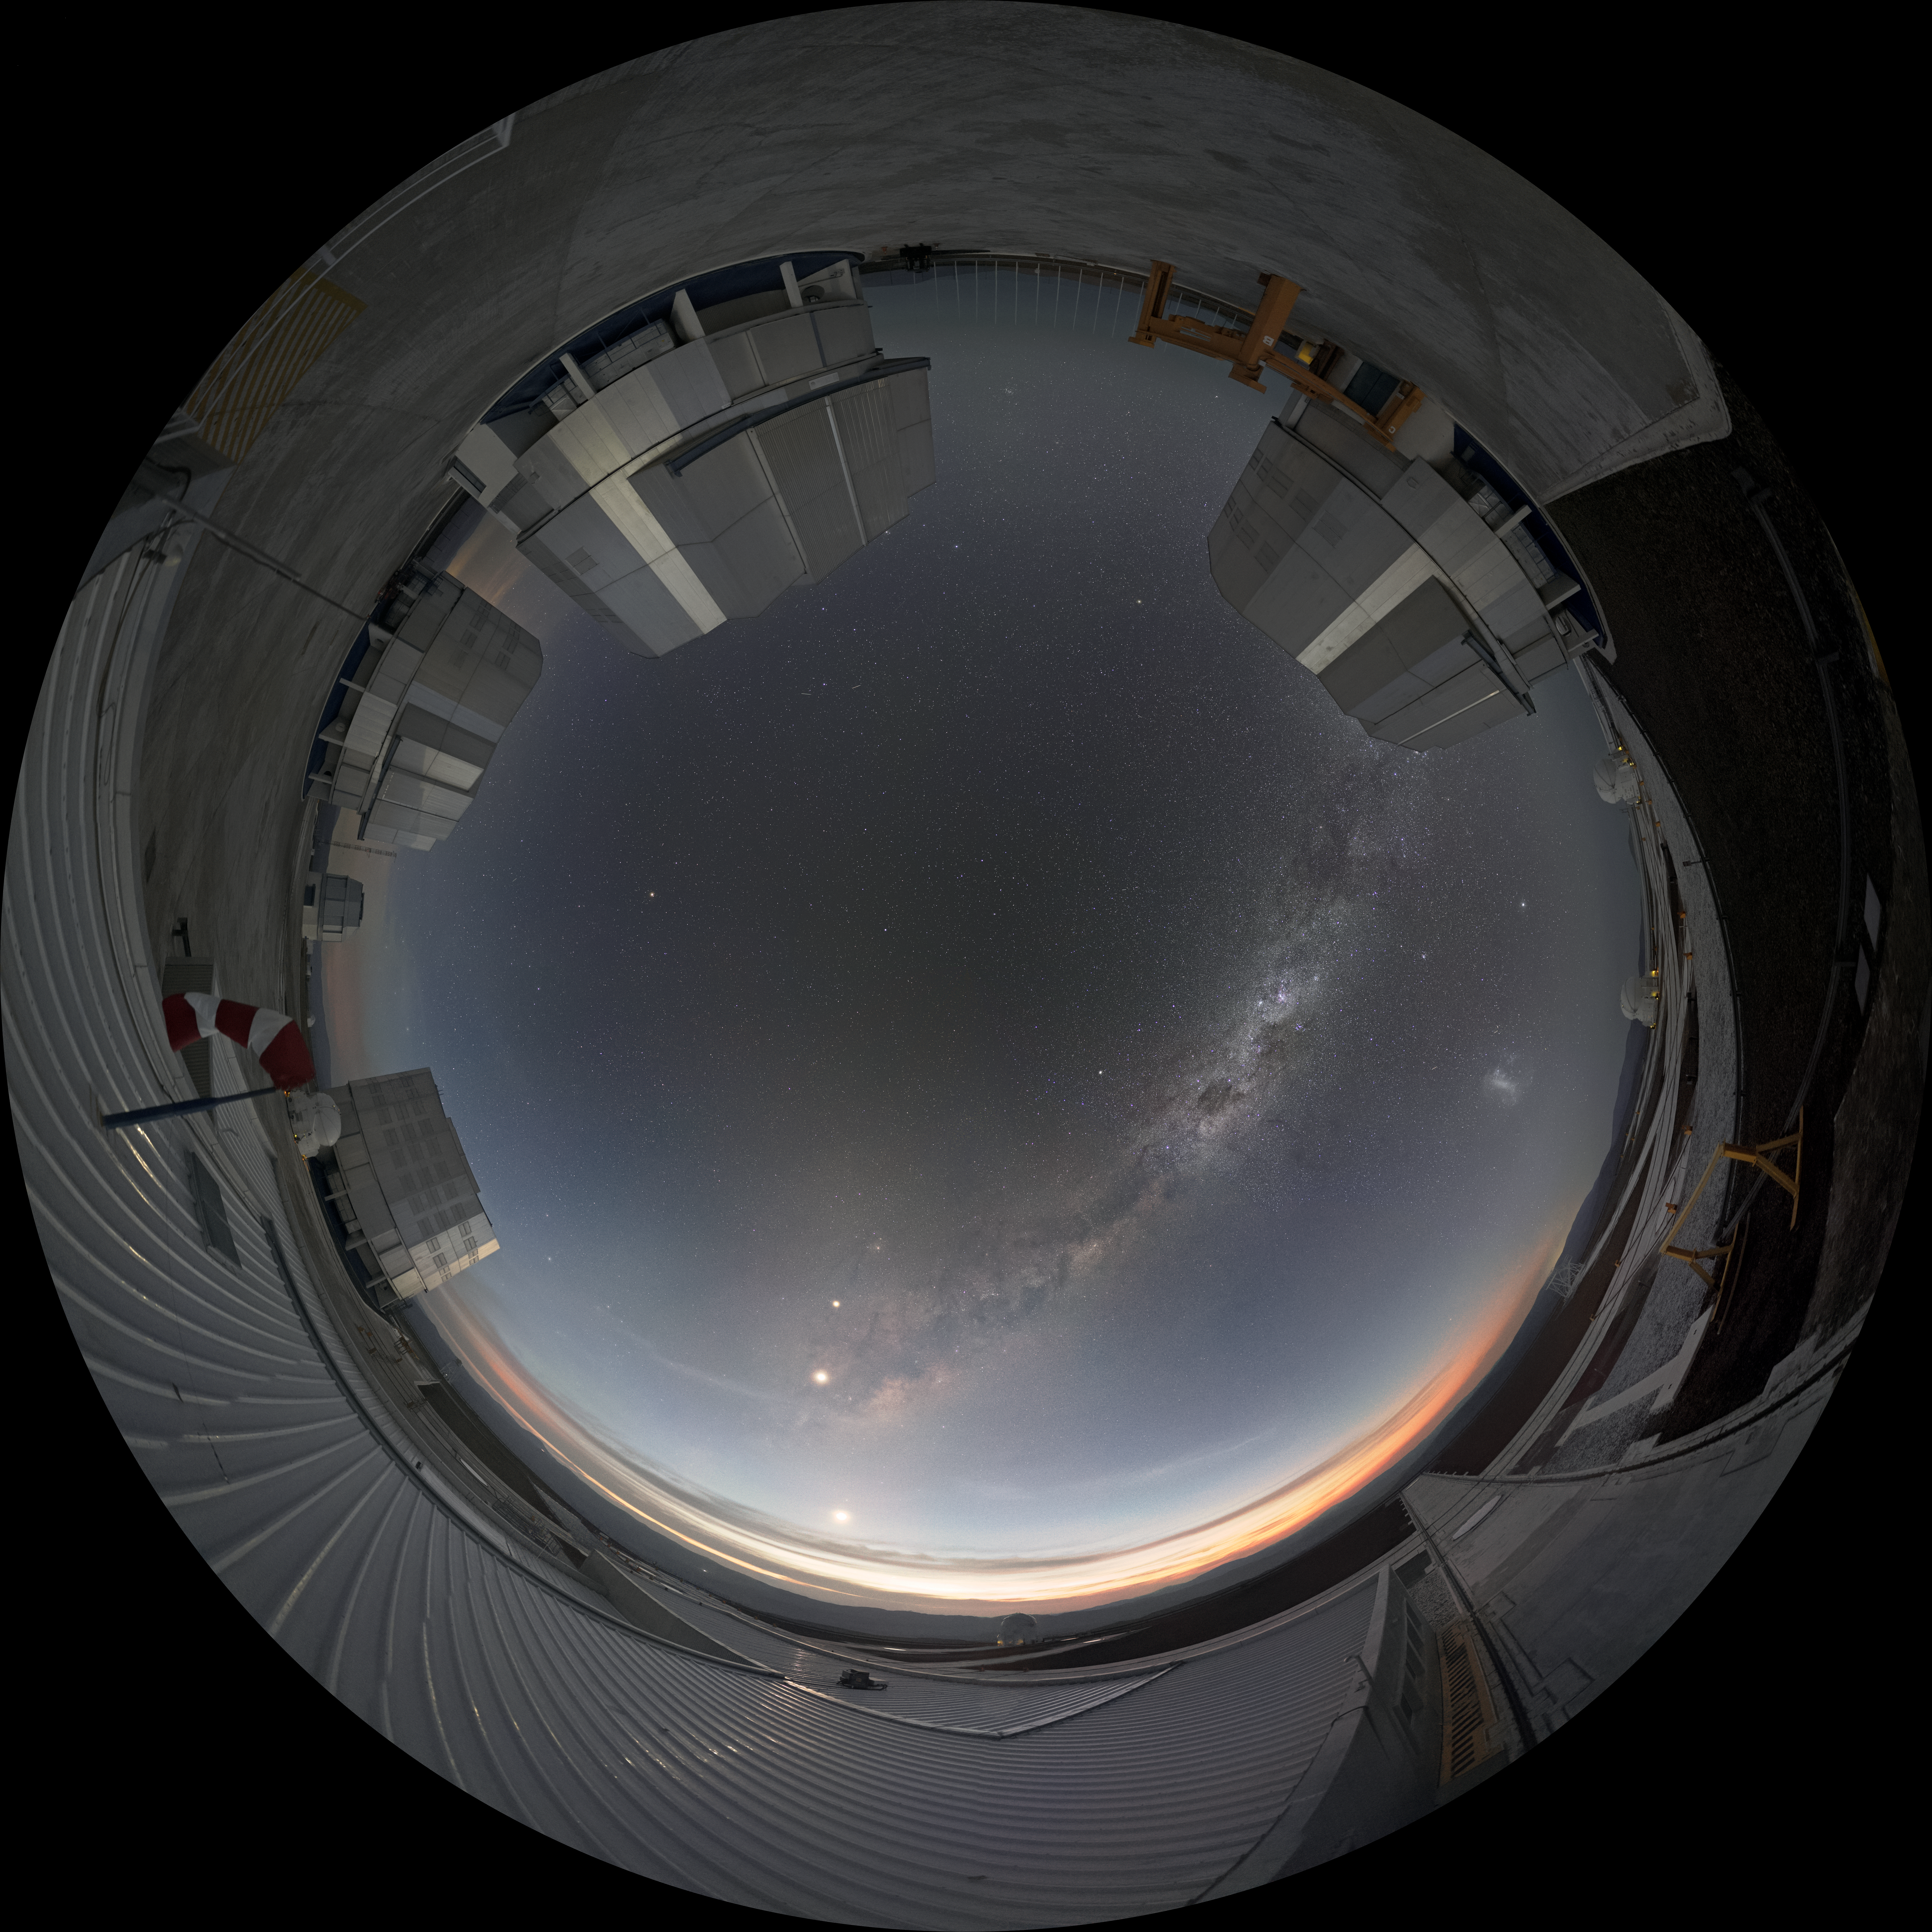

Circle of telescopes

The Unit Telescopes of ESO's Very Large Telescope are visible at the edges of this fisheye lens picture taken at the Paranal Observatory. The Unit Telescopes each have a main mirror 8.2 metres in diameter, making them some of the largest single-mirror telescopes in the world, and they can see objects four billion times fainter than what can be seen with the unaided eye. The VLT is the world's most productive individual ground-based facility, leading to the publication of an average of more than one peer-reviewed scientific paper per day.

Credit: ESO